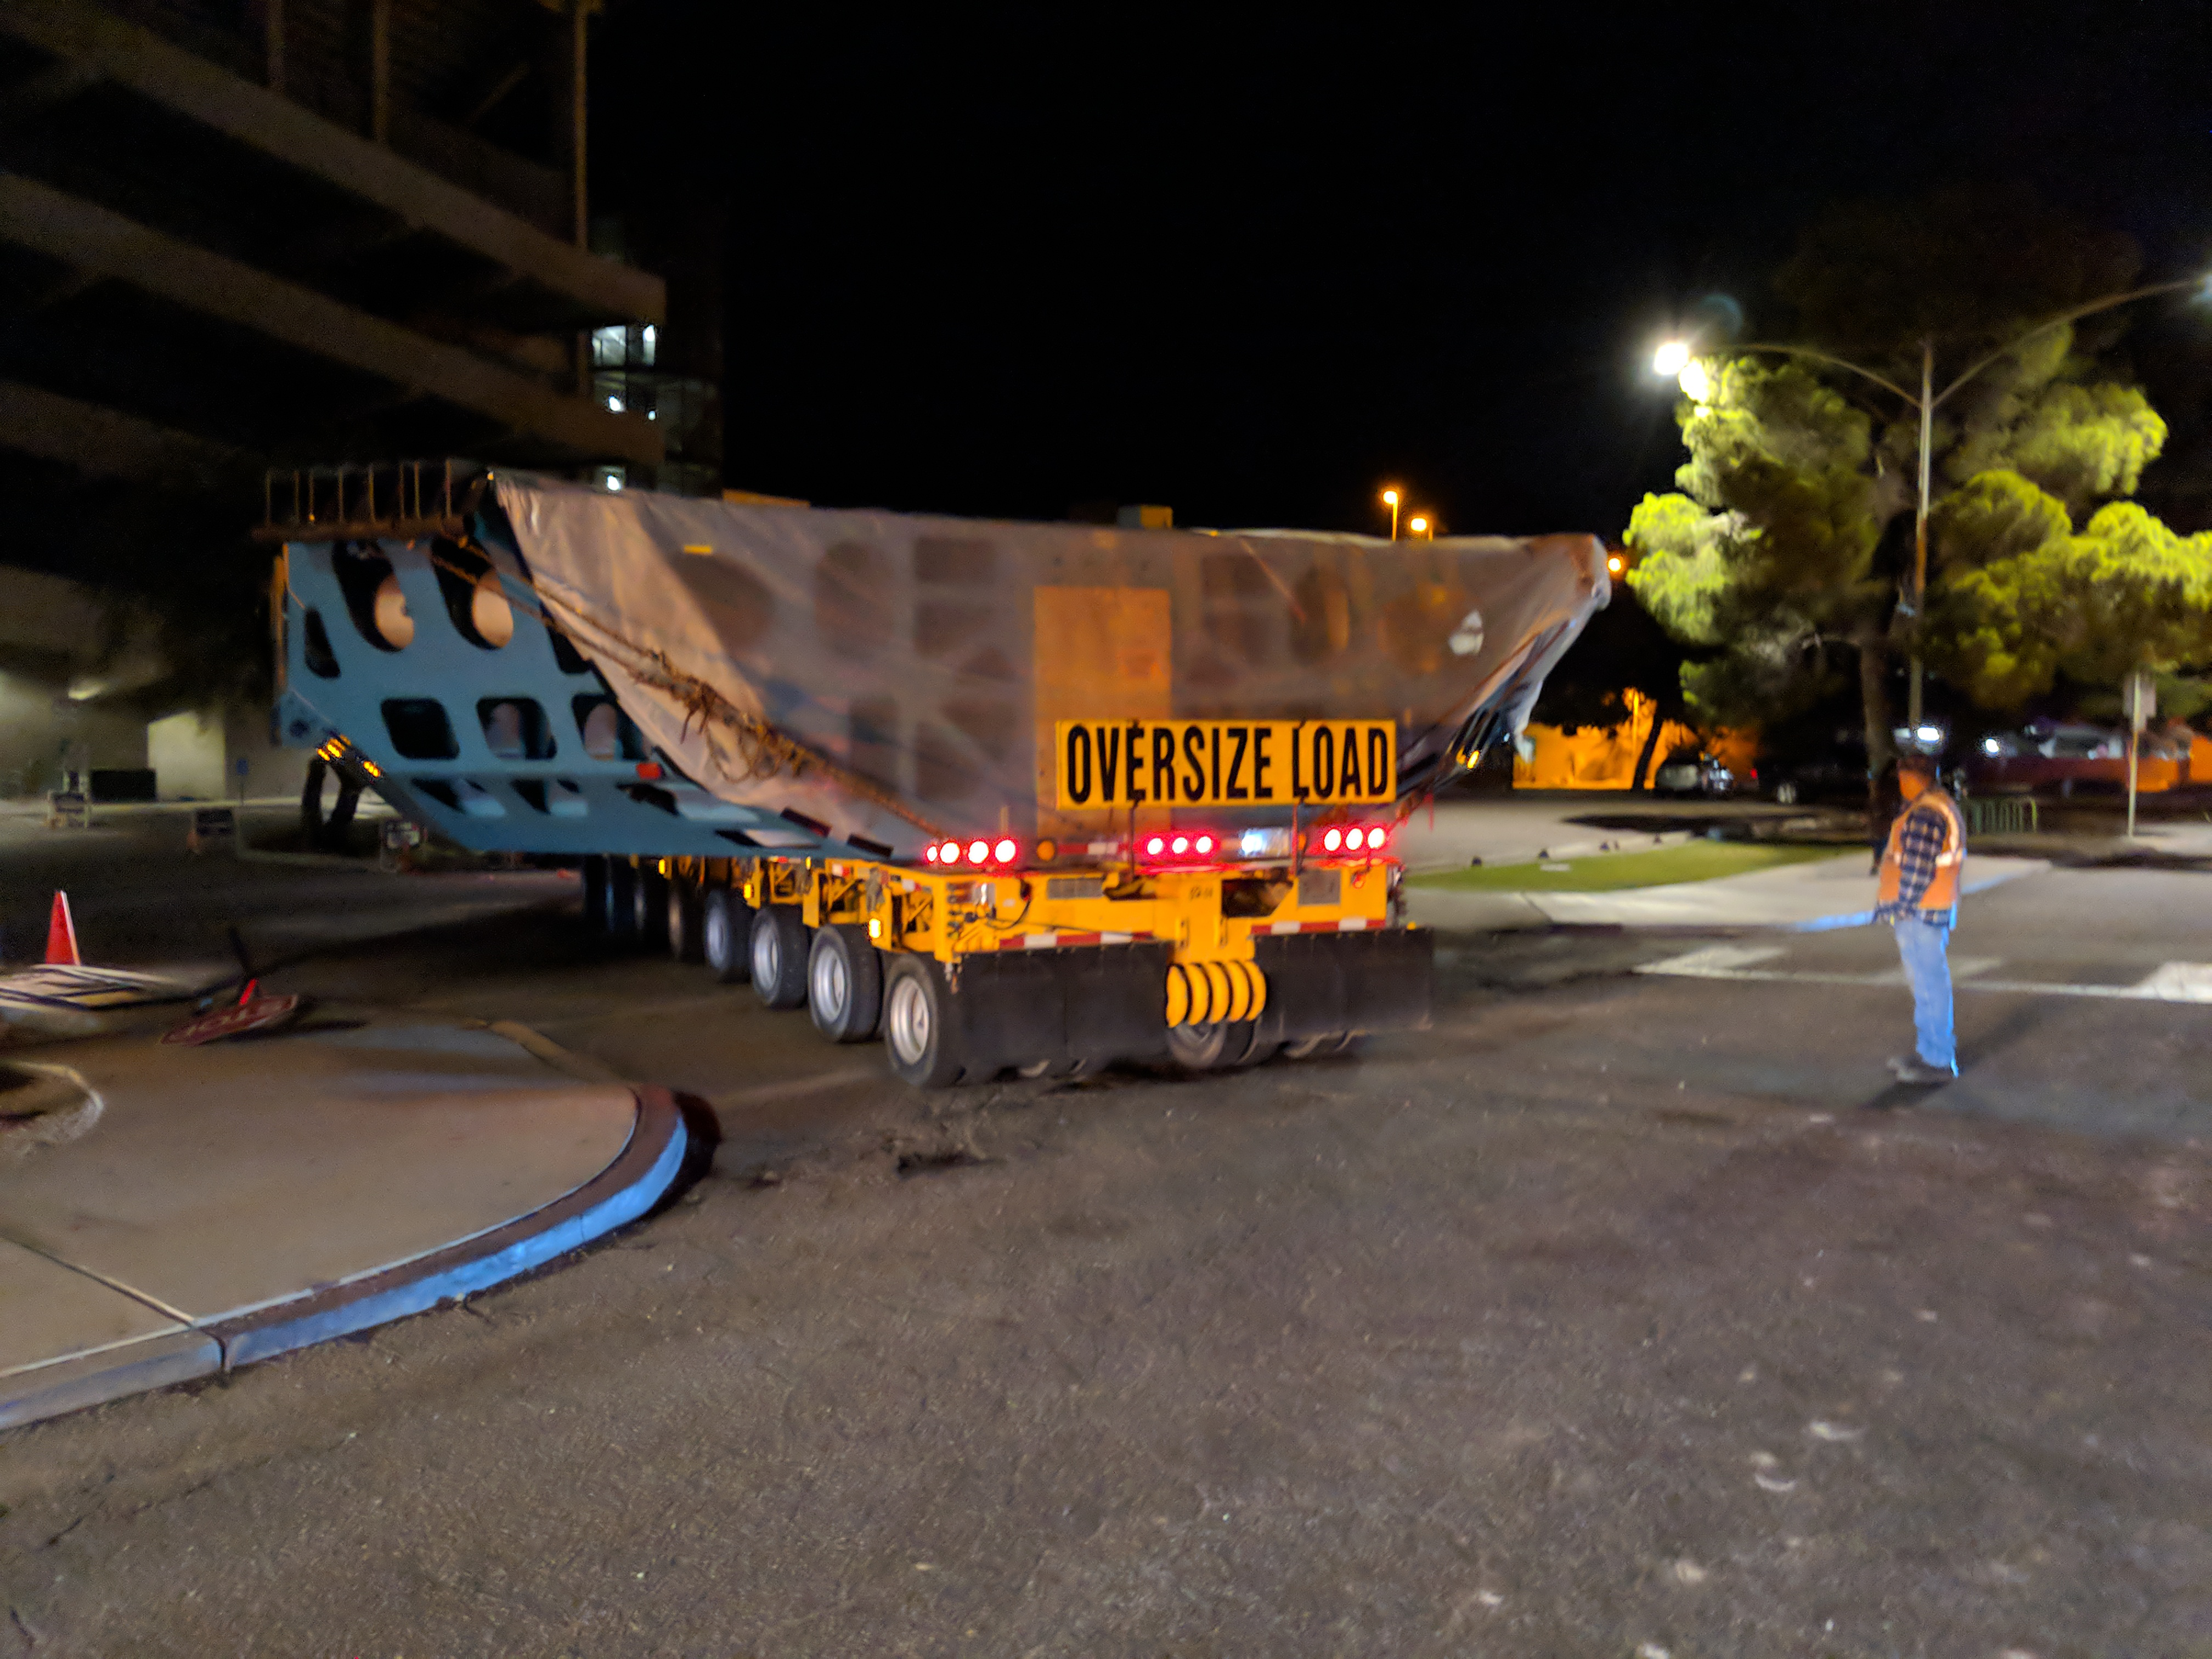

M1M3 Cell Move CAID to Mirror Lab

Early in the morning on October 10, 2018, the Primary/Tertiary Mirror (M1M3) Cell (the steel structure that supports the mirror) was moved from CAID Industries, where it was manufactured, to the Richard F. Caris Mirror Lab on the University of Arizona campus. At the Mirror Lab it will be integrated with the M1M3 mirror, which is scheduled to be removed from storage and delivered to the Mirror Lab next week.

Credit: Rubin Observatory/NSF/AURA